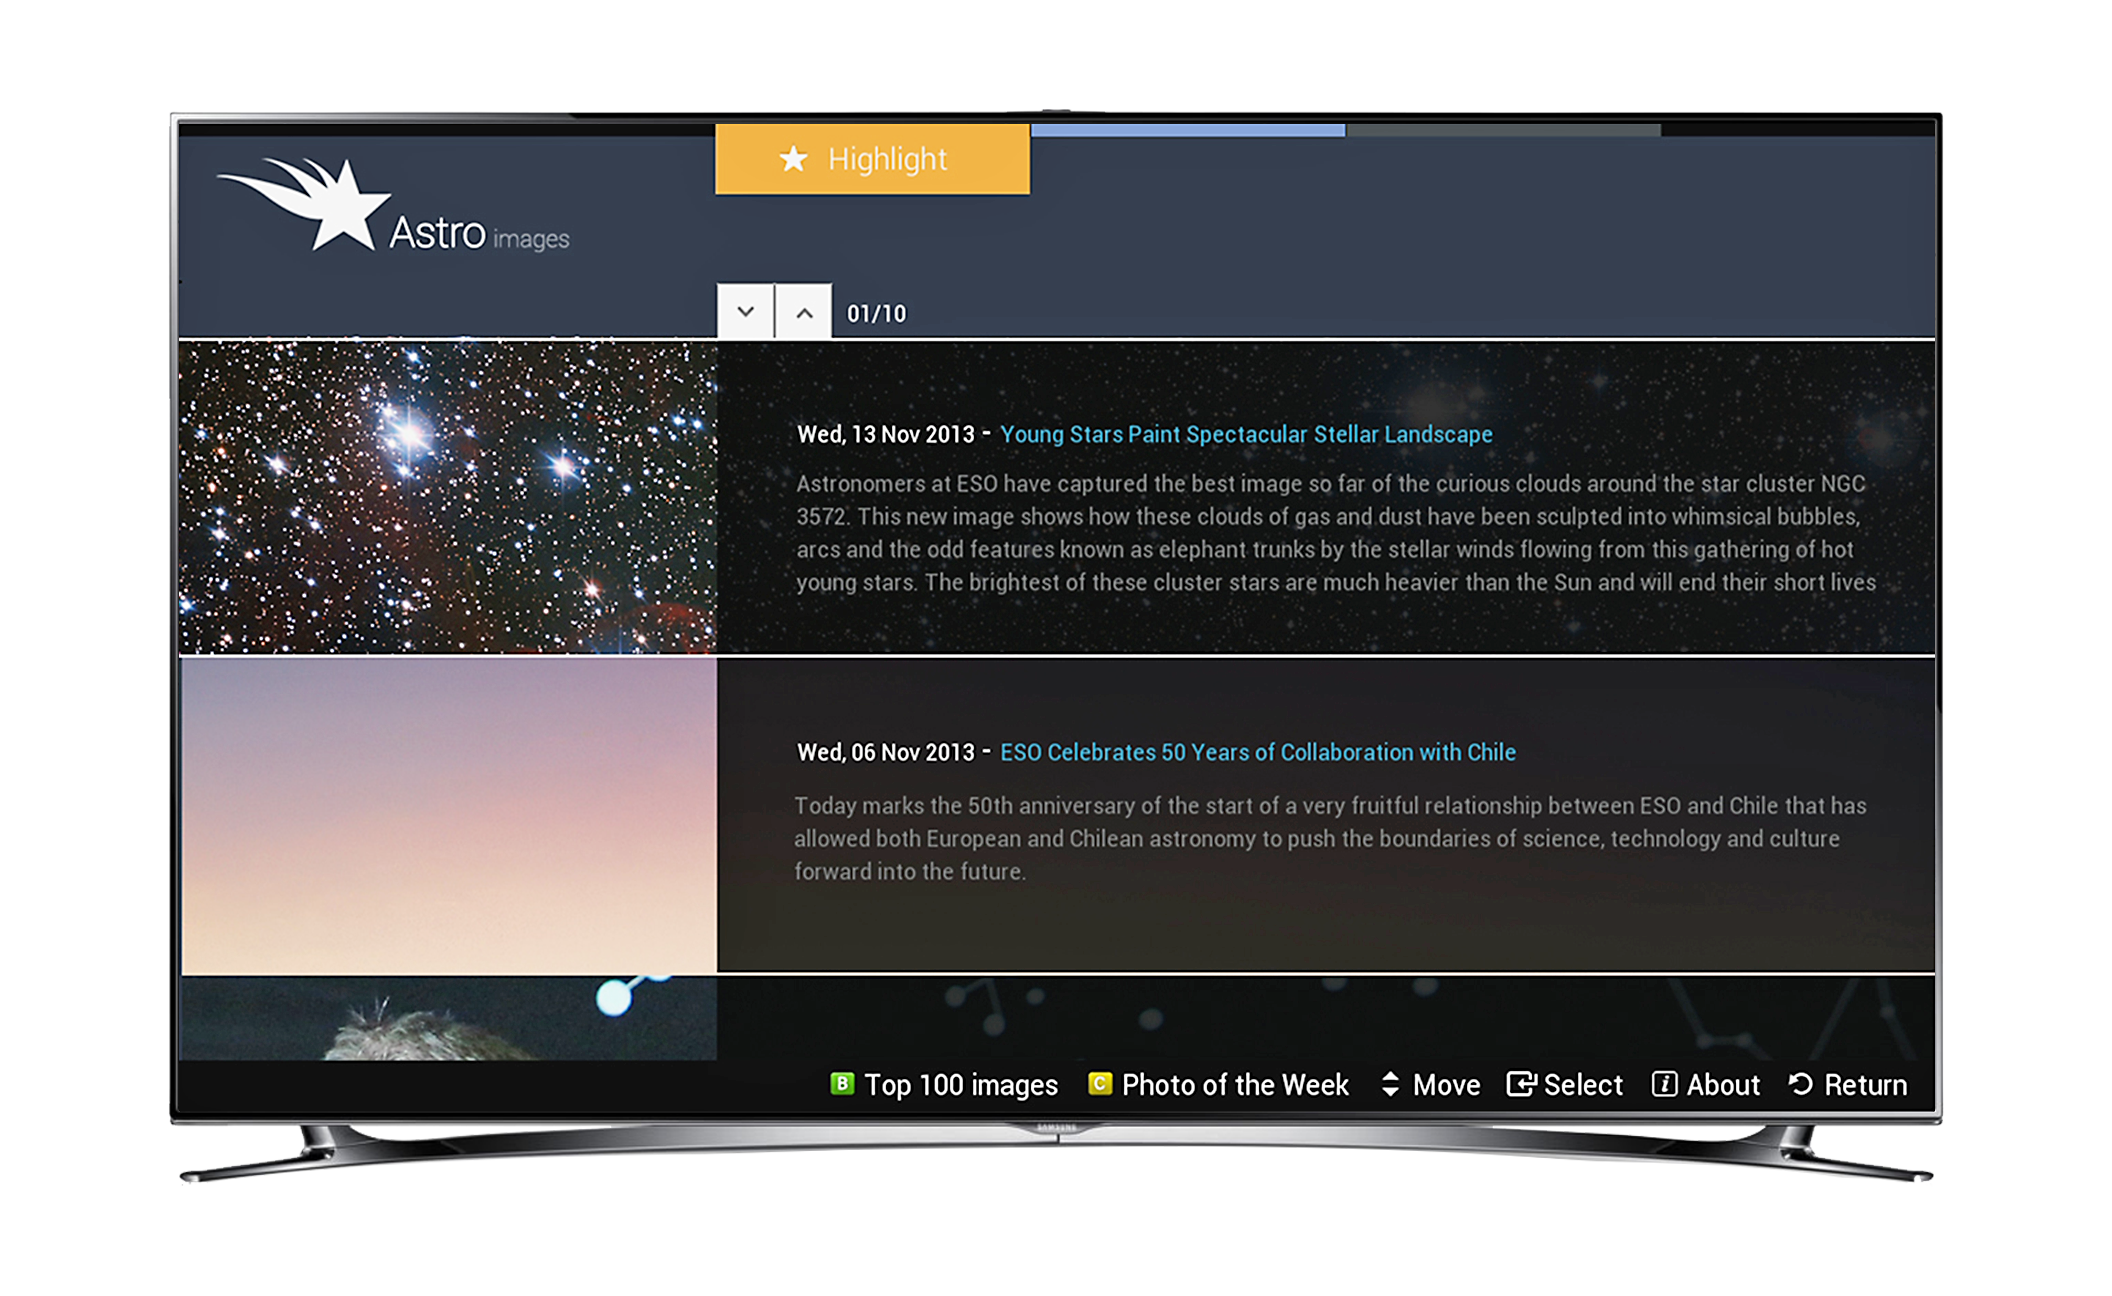

Screenshot of astroimages application for smart TVs

This screen shot shows how the Astroimages App on Samsung smart TVs displays spectacular images and other information from ESO. In this view ESO press releases are being displayed.

Credit: Samsung/ESO